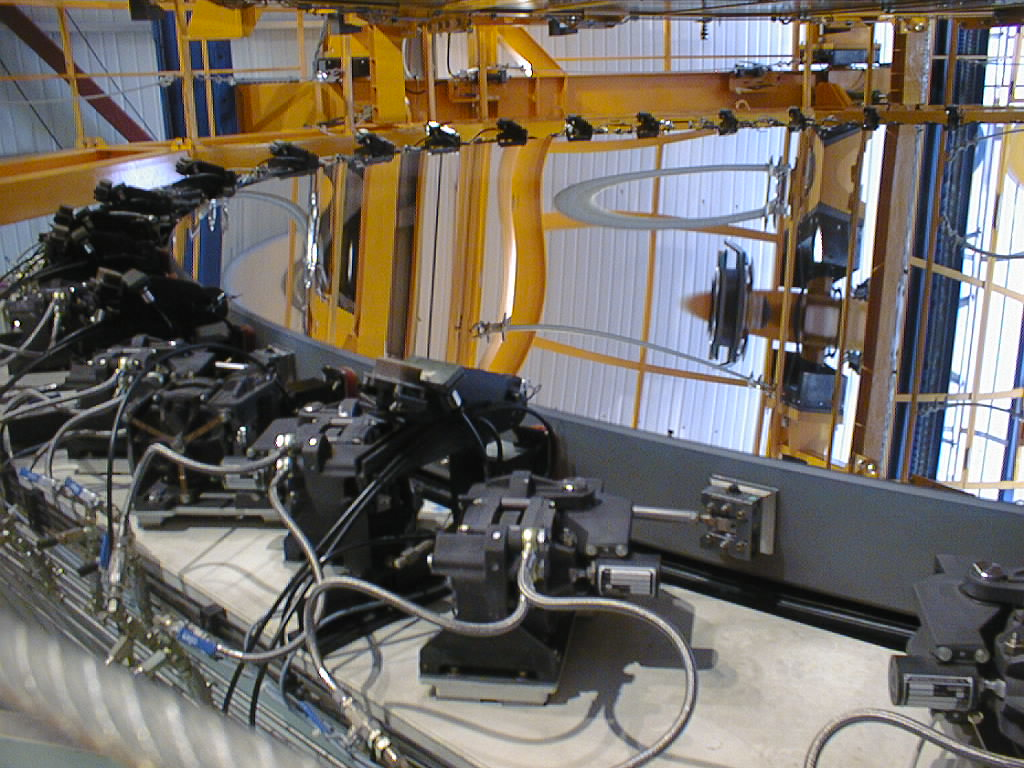

8.2-m mirror in its cell

The third 8.2-m Zerodur mirror rests in the mirror cell, following successful coating.

Credit: ESO